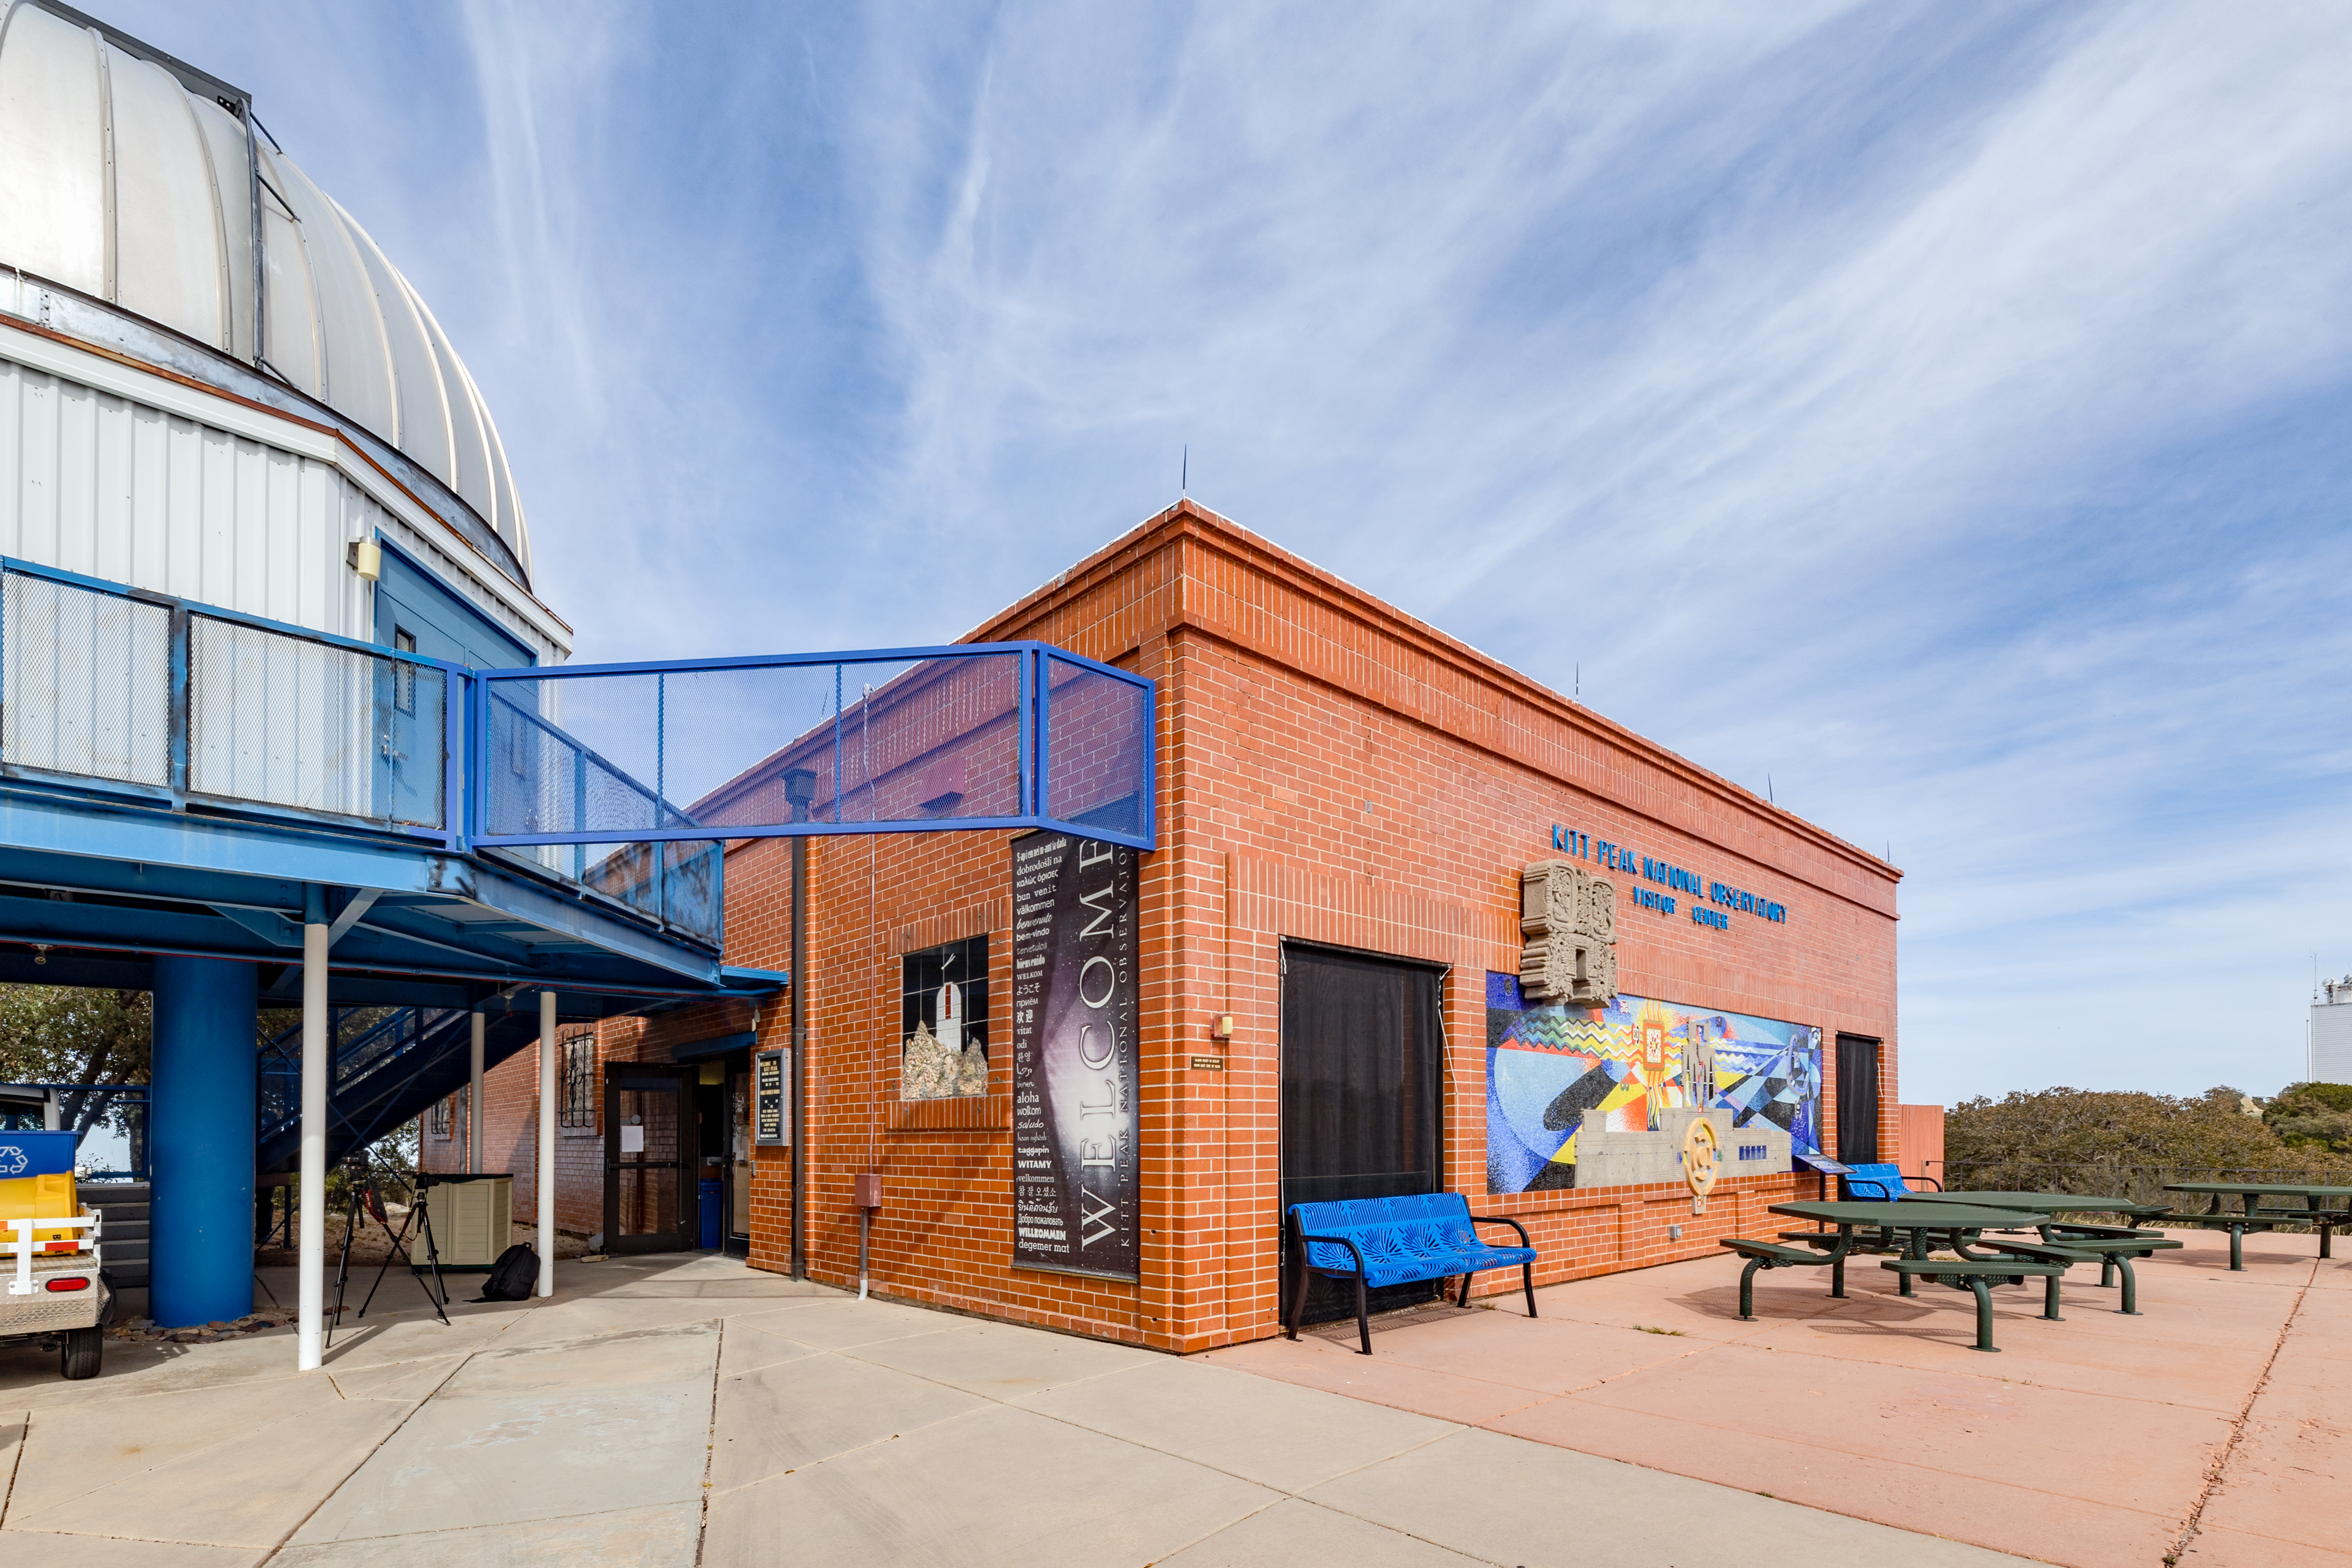

Kitt Peak Visitor Center

A side view of the Kitt Peak Visitor Center building next to the Visitor Center 0.6-meter Shreve Telescope at Kitt Peak National Observatory in Arizona.

Credit: KPNO/NOIRLab/NSF/AURA/T. Slovinský